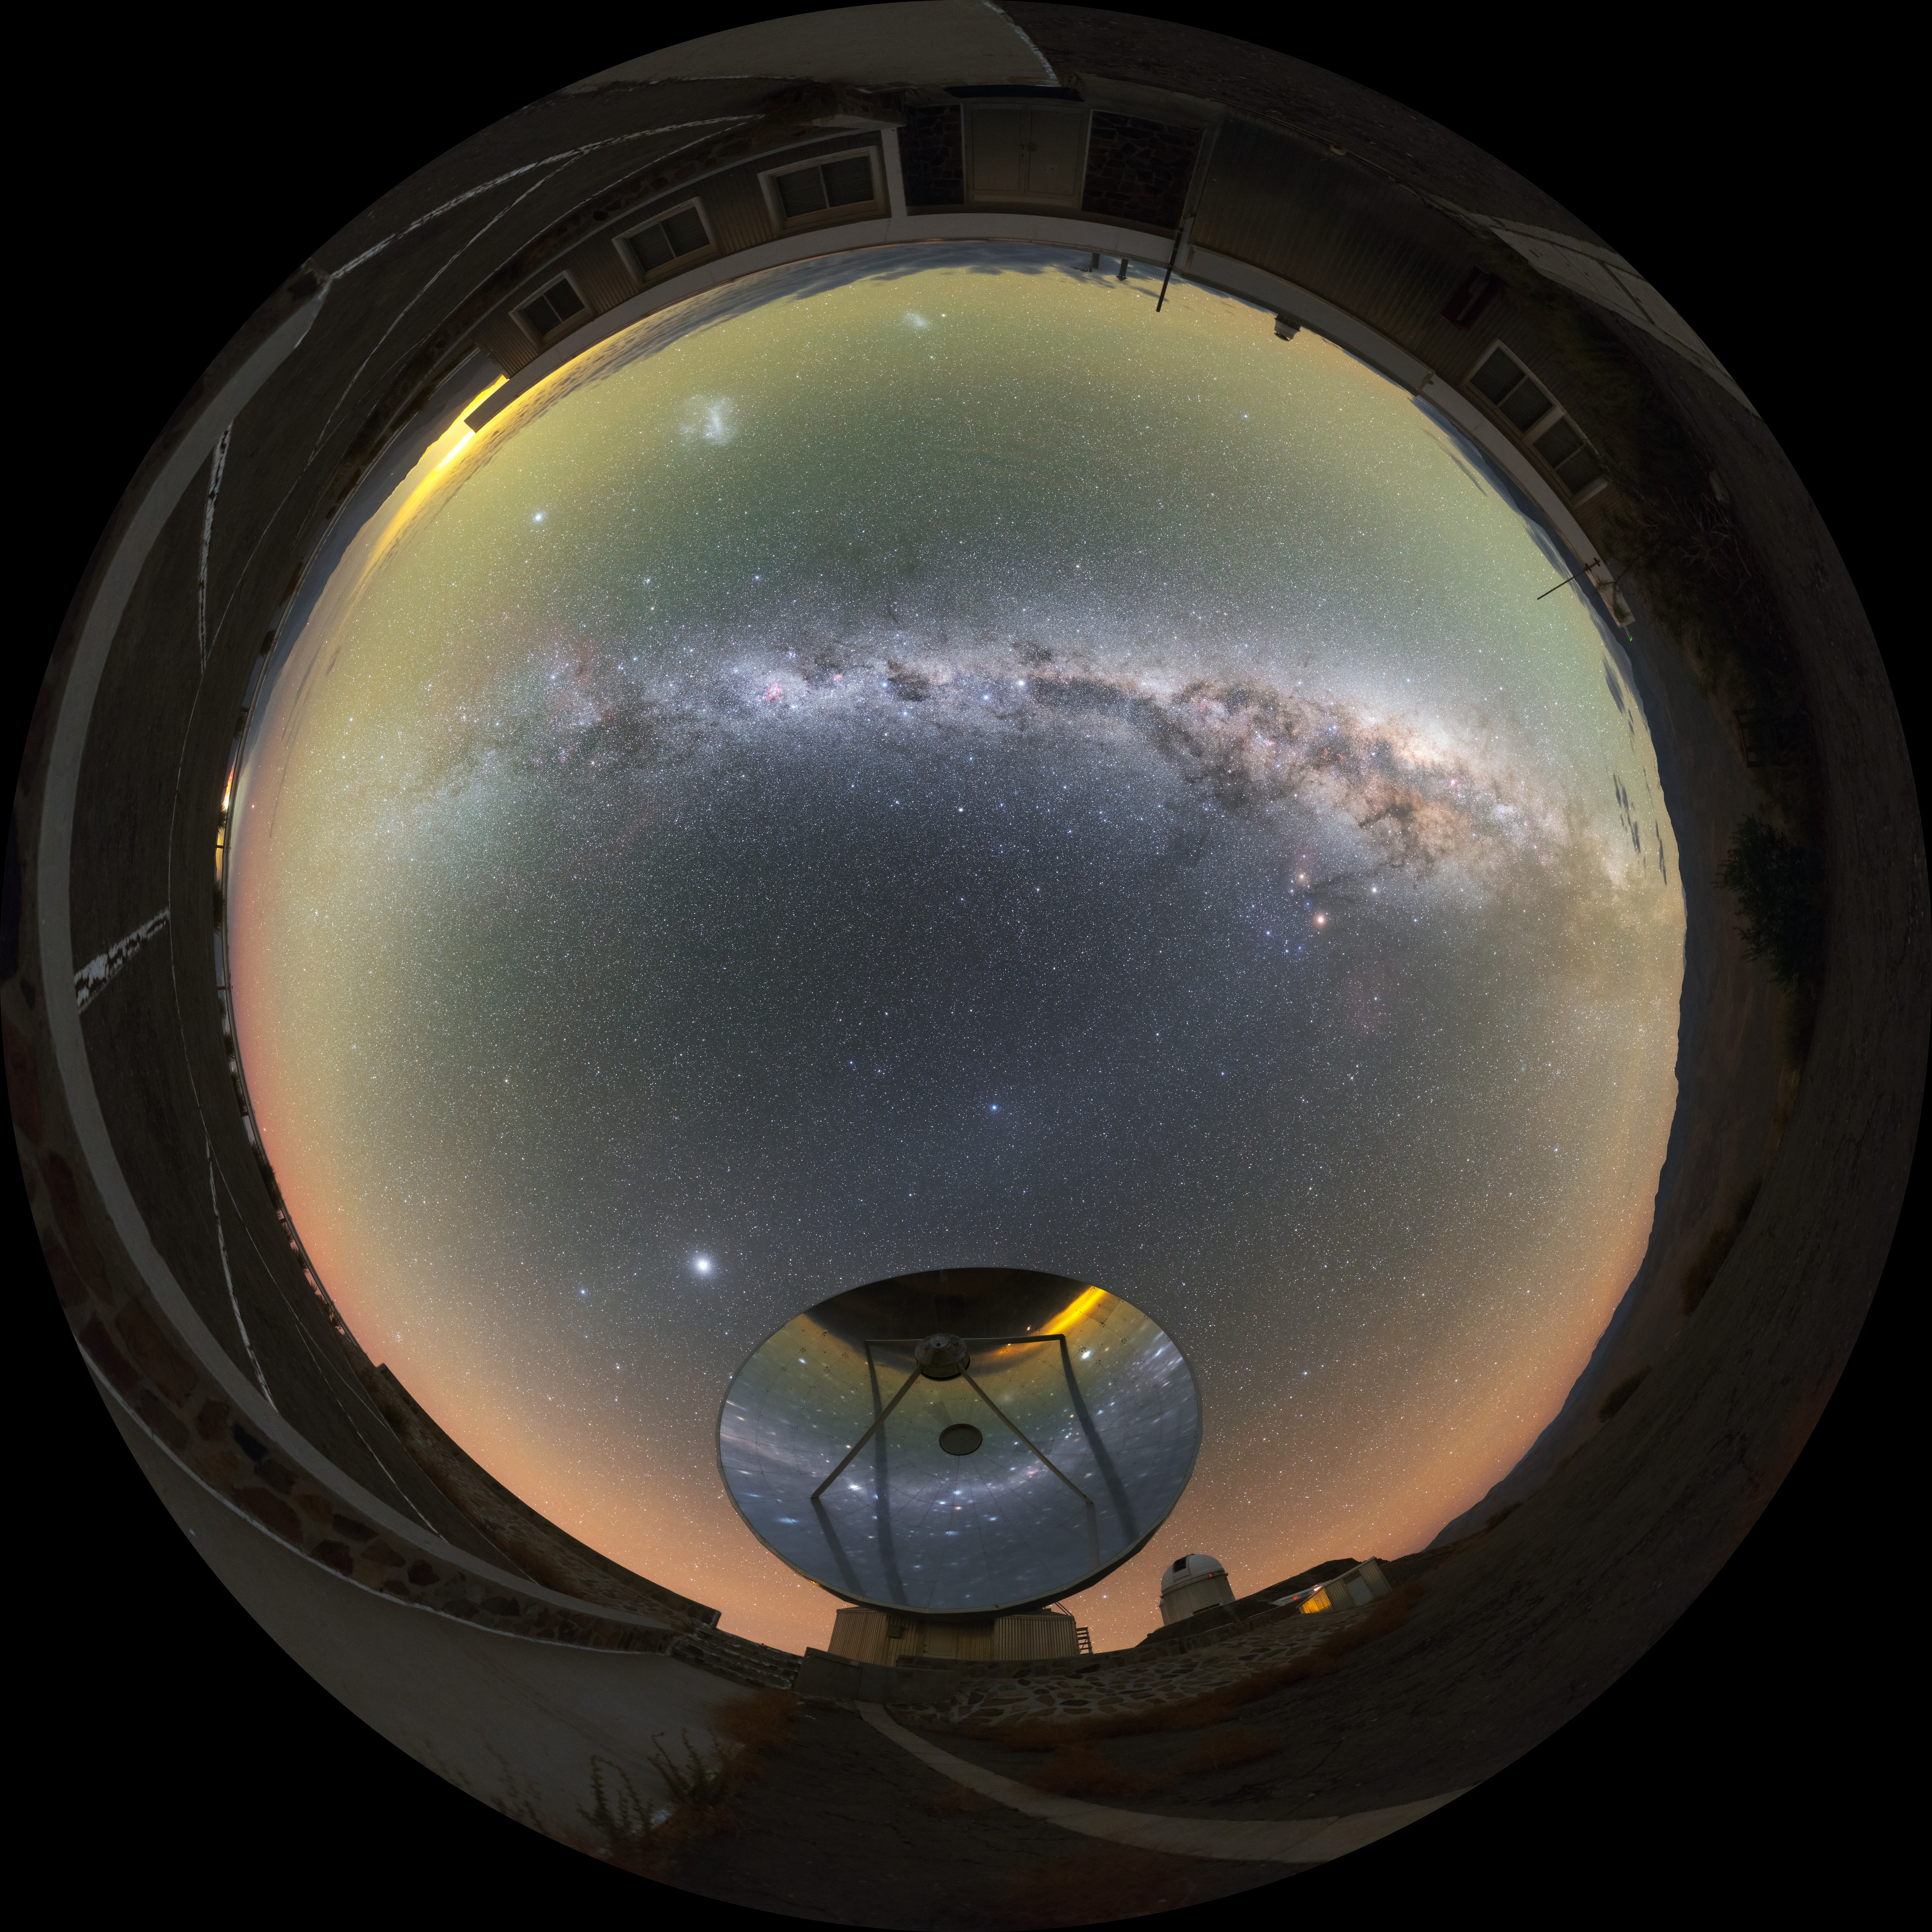

Milky Way over the Swedish-ESO Submillimetre Telescope

This fisheye projection shows the Milky Way arching over the decommissioned Swedish–ESO Submillimetre Telescope at ESO's La Silla Observatory. When constructed, this pioneering instrument was the only large sub-millimetre telescope in the southern hemisphere.

However, technology develops quickly in astronomy; the once cutting-edge telescope has been superseded by the Atacama Large Millimeter/submillimeter Array, the largest ground-based astronomical project in existence.

Credit: ESO/P. Horálek